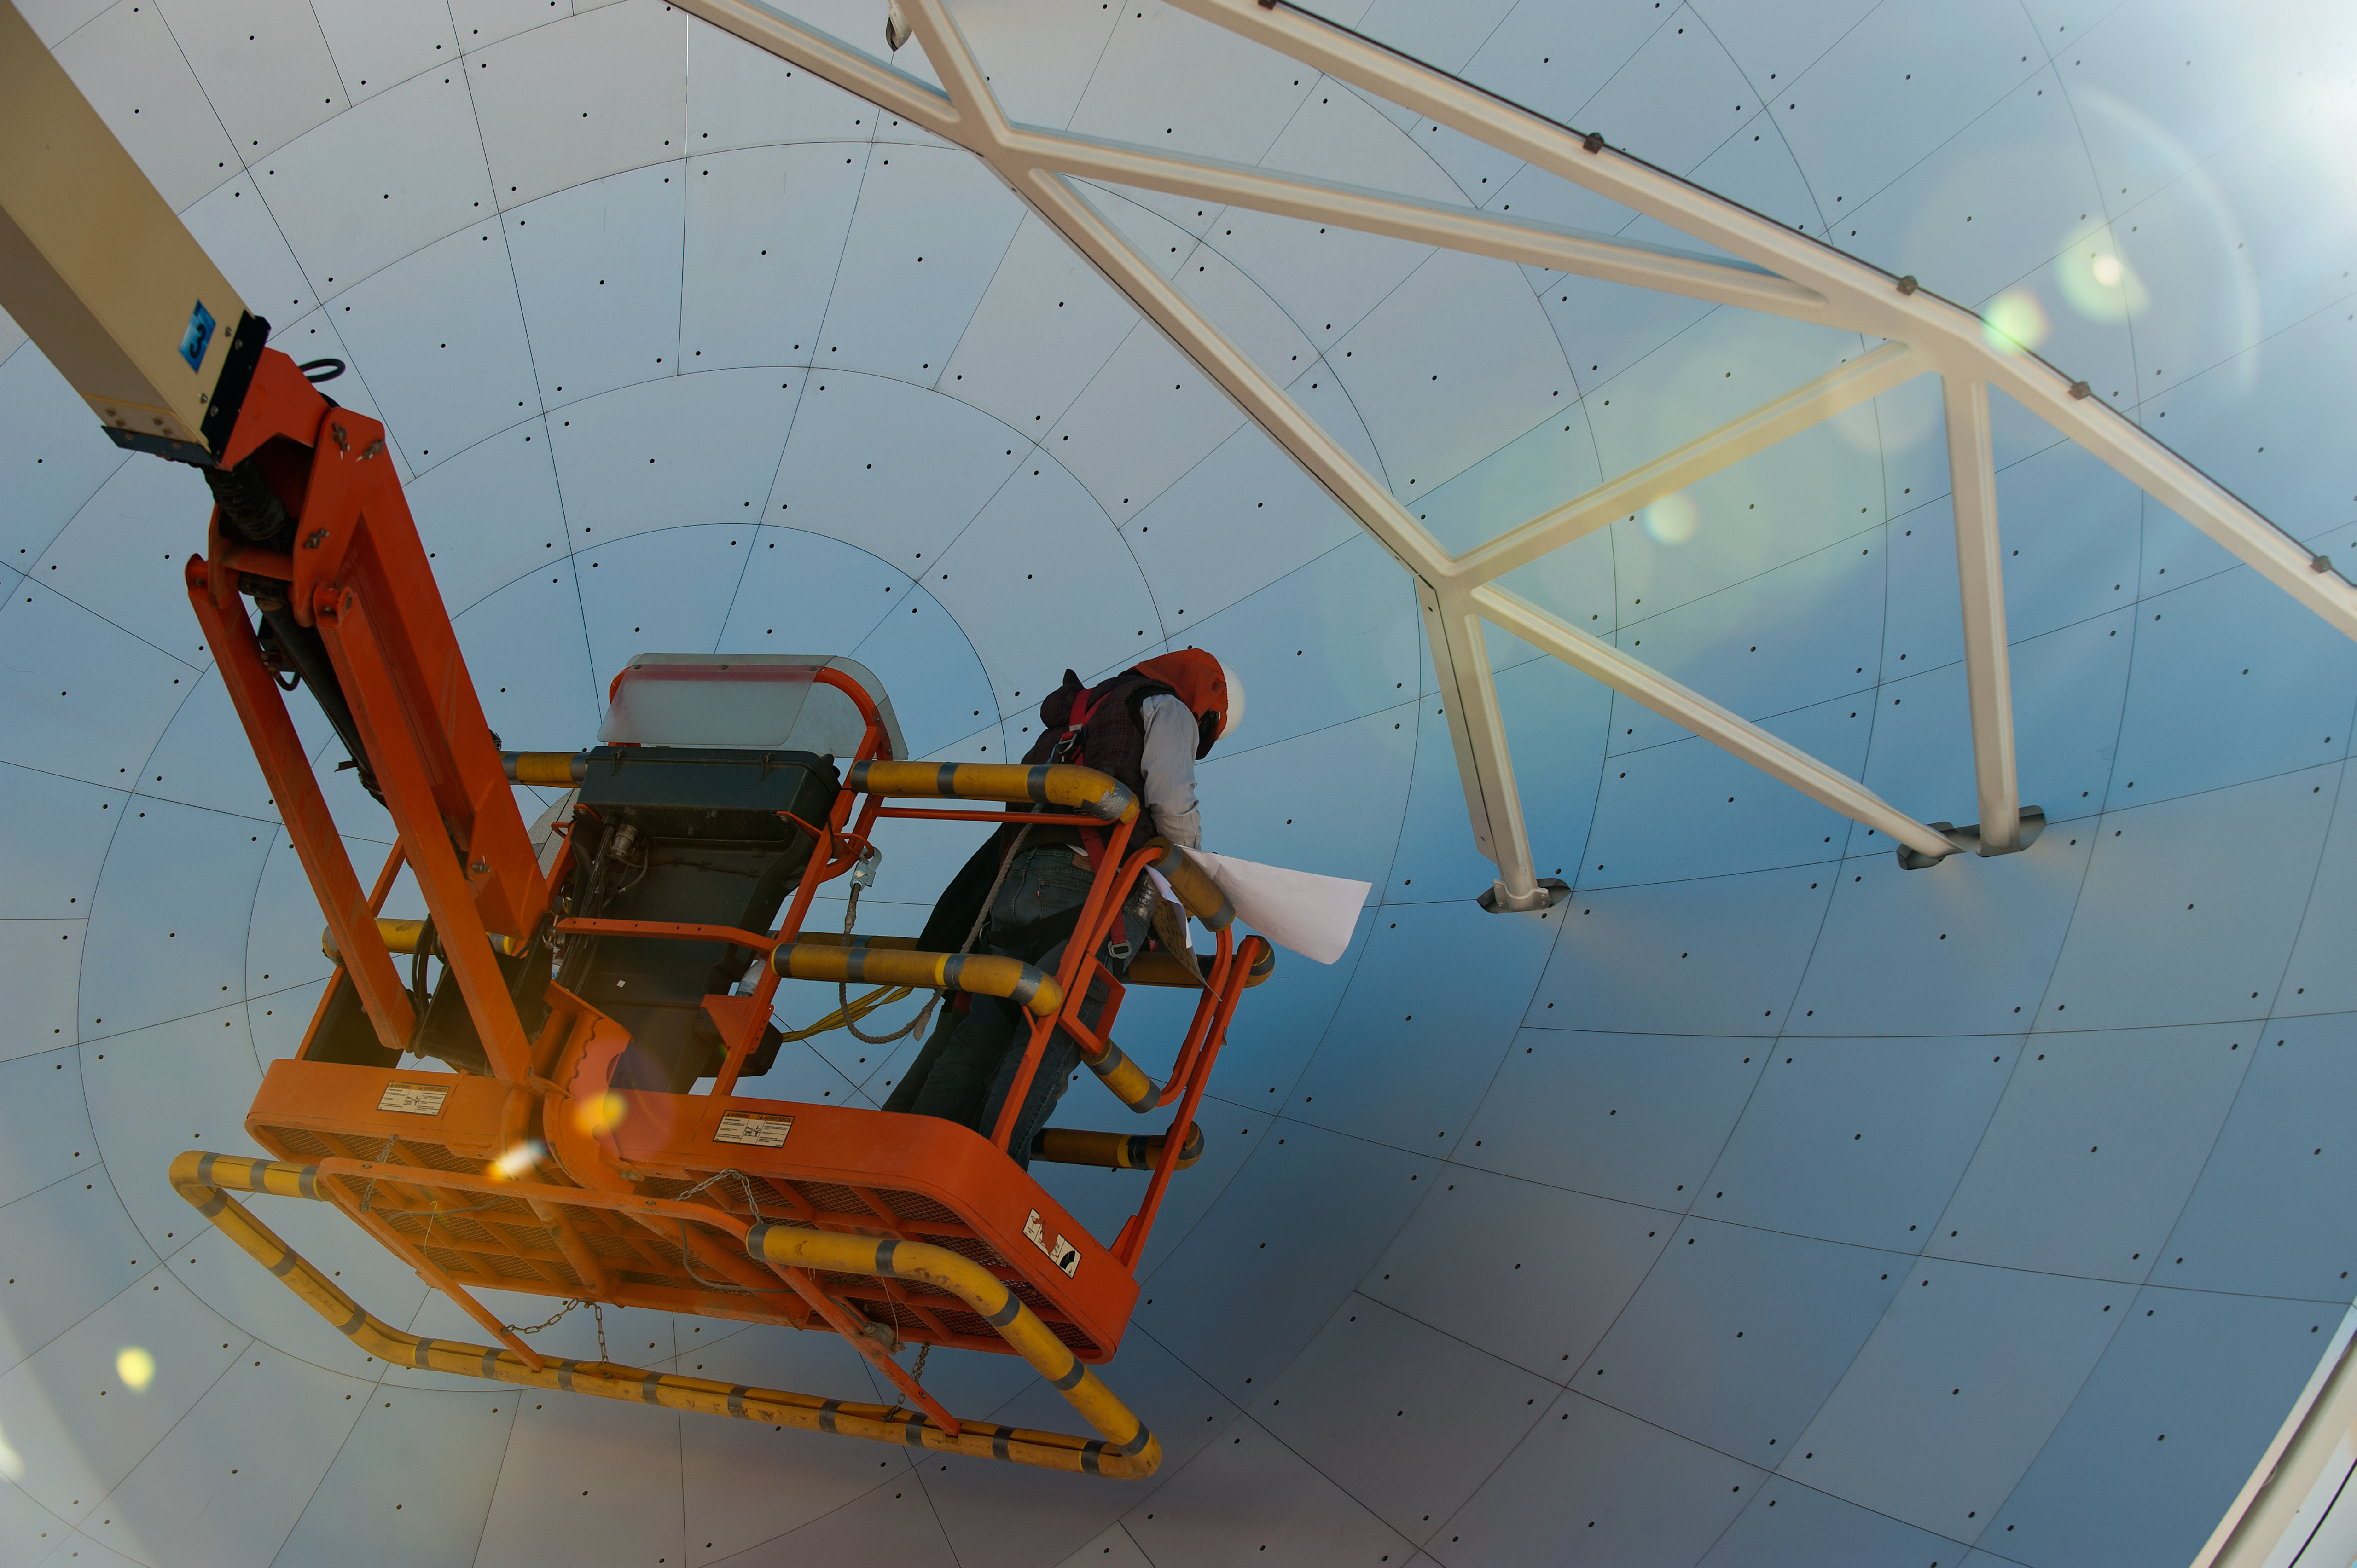

Japanese ALMA antenna

Japanese antenna with panel adjustment for holography.

Credit: ESO/Max Alexander